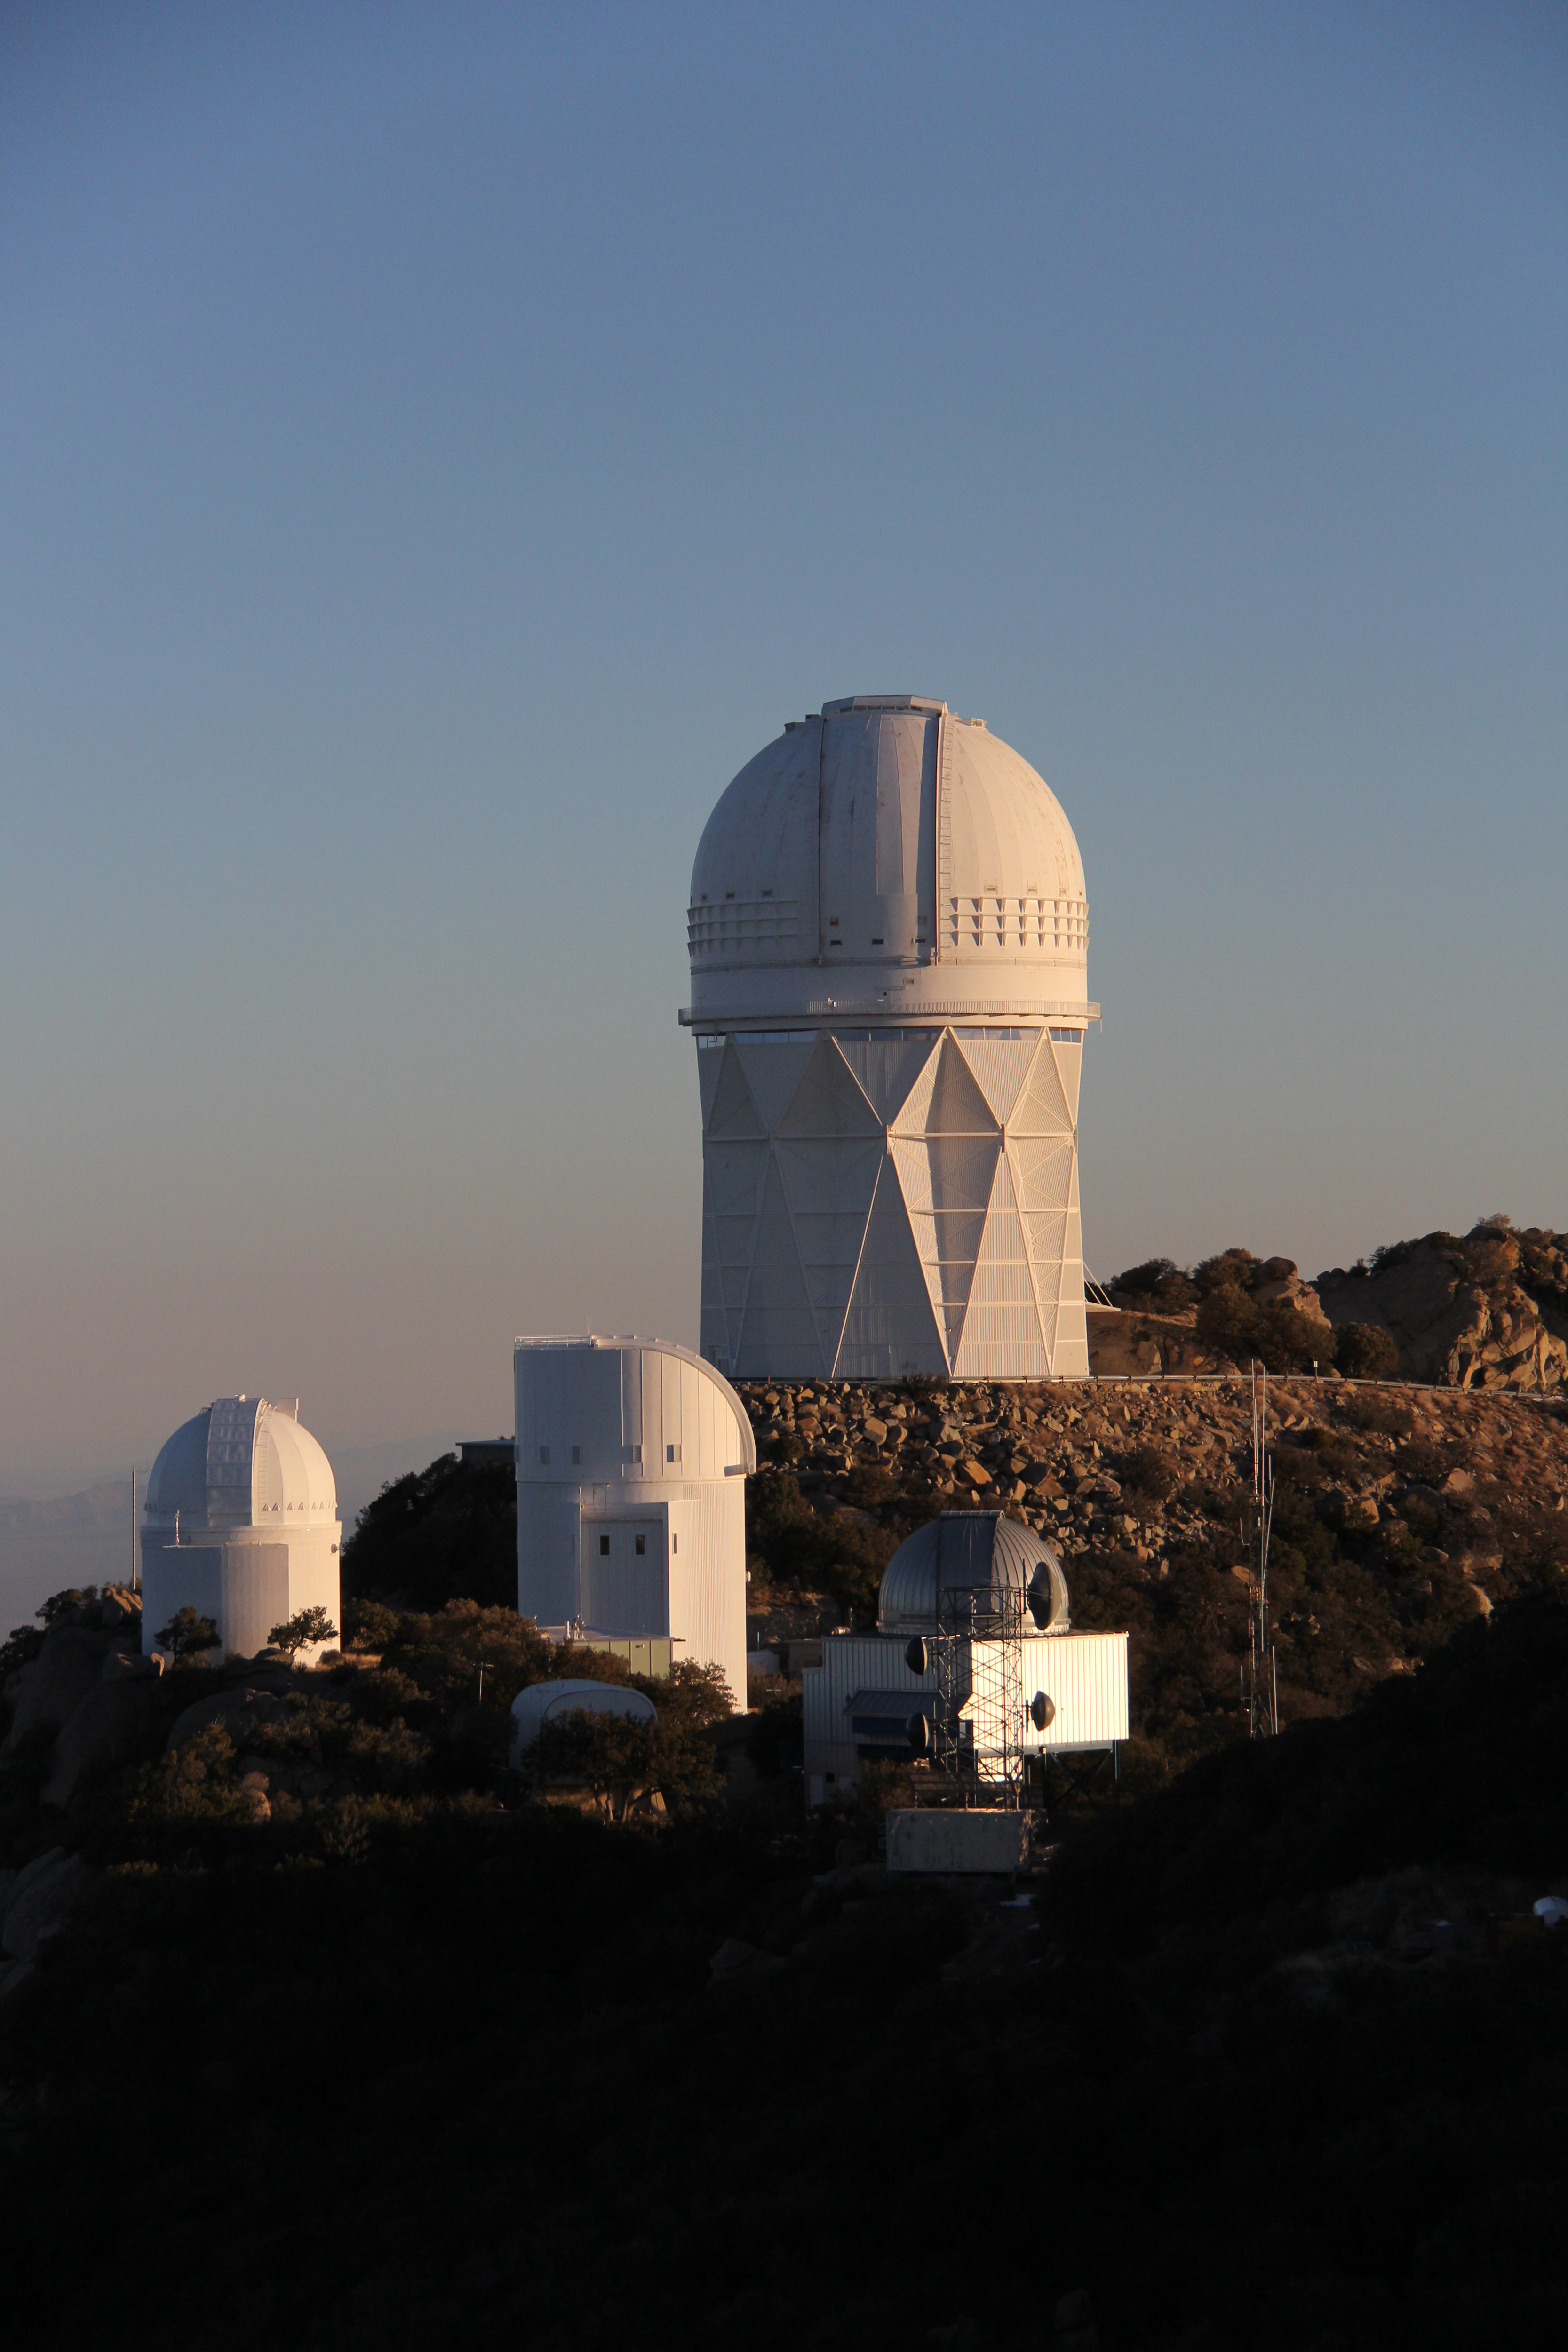

Kitt Peak National Observatory Sunrise

Sunrise at Kitt Peak National Observatory.

Credit: P. Marenfeld & NOIRLab/NSF/AURA/